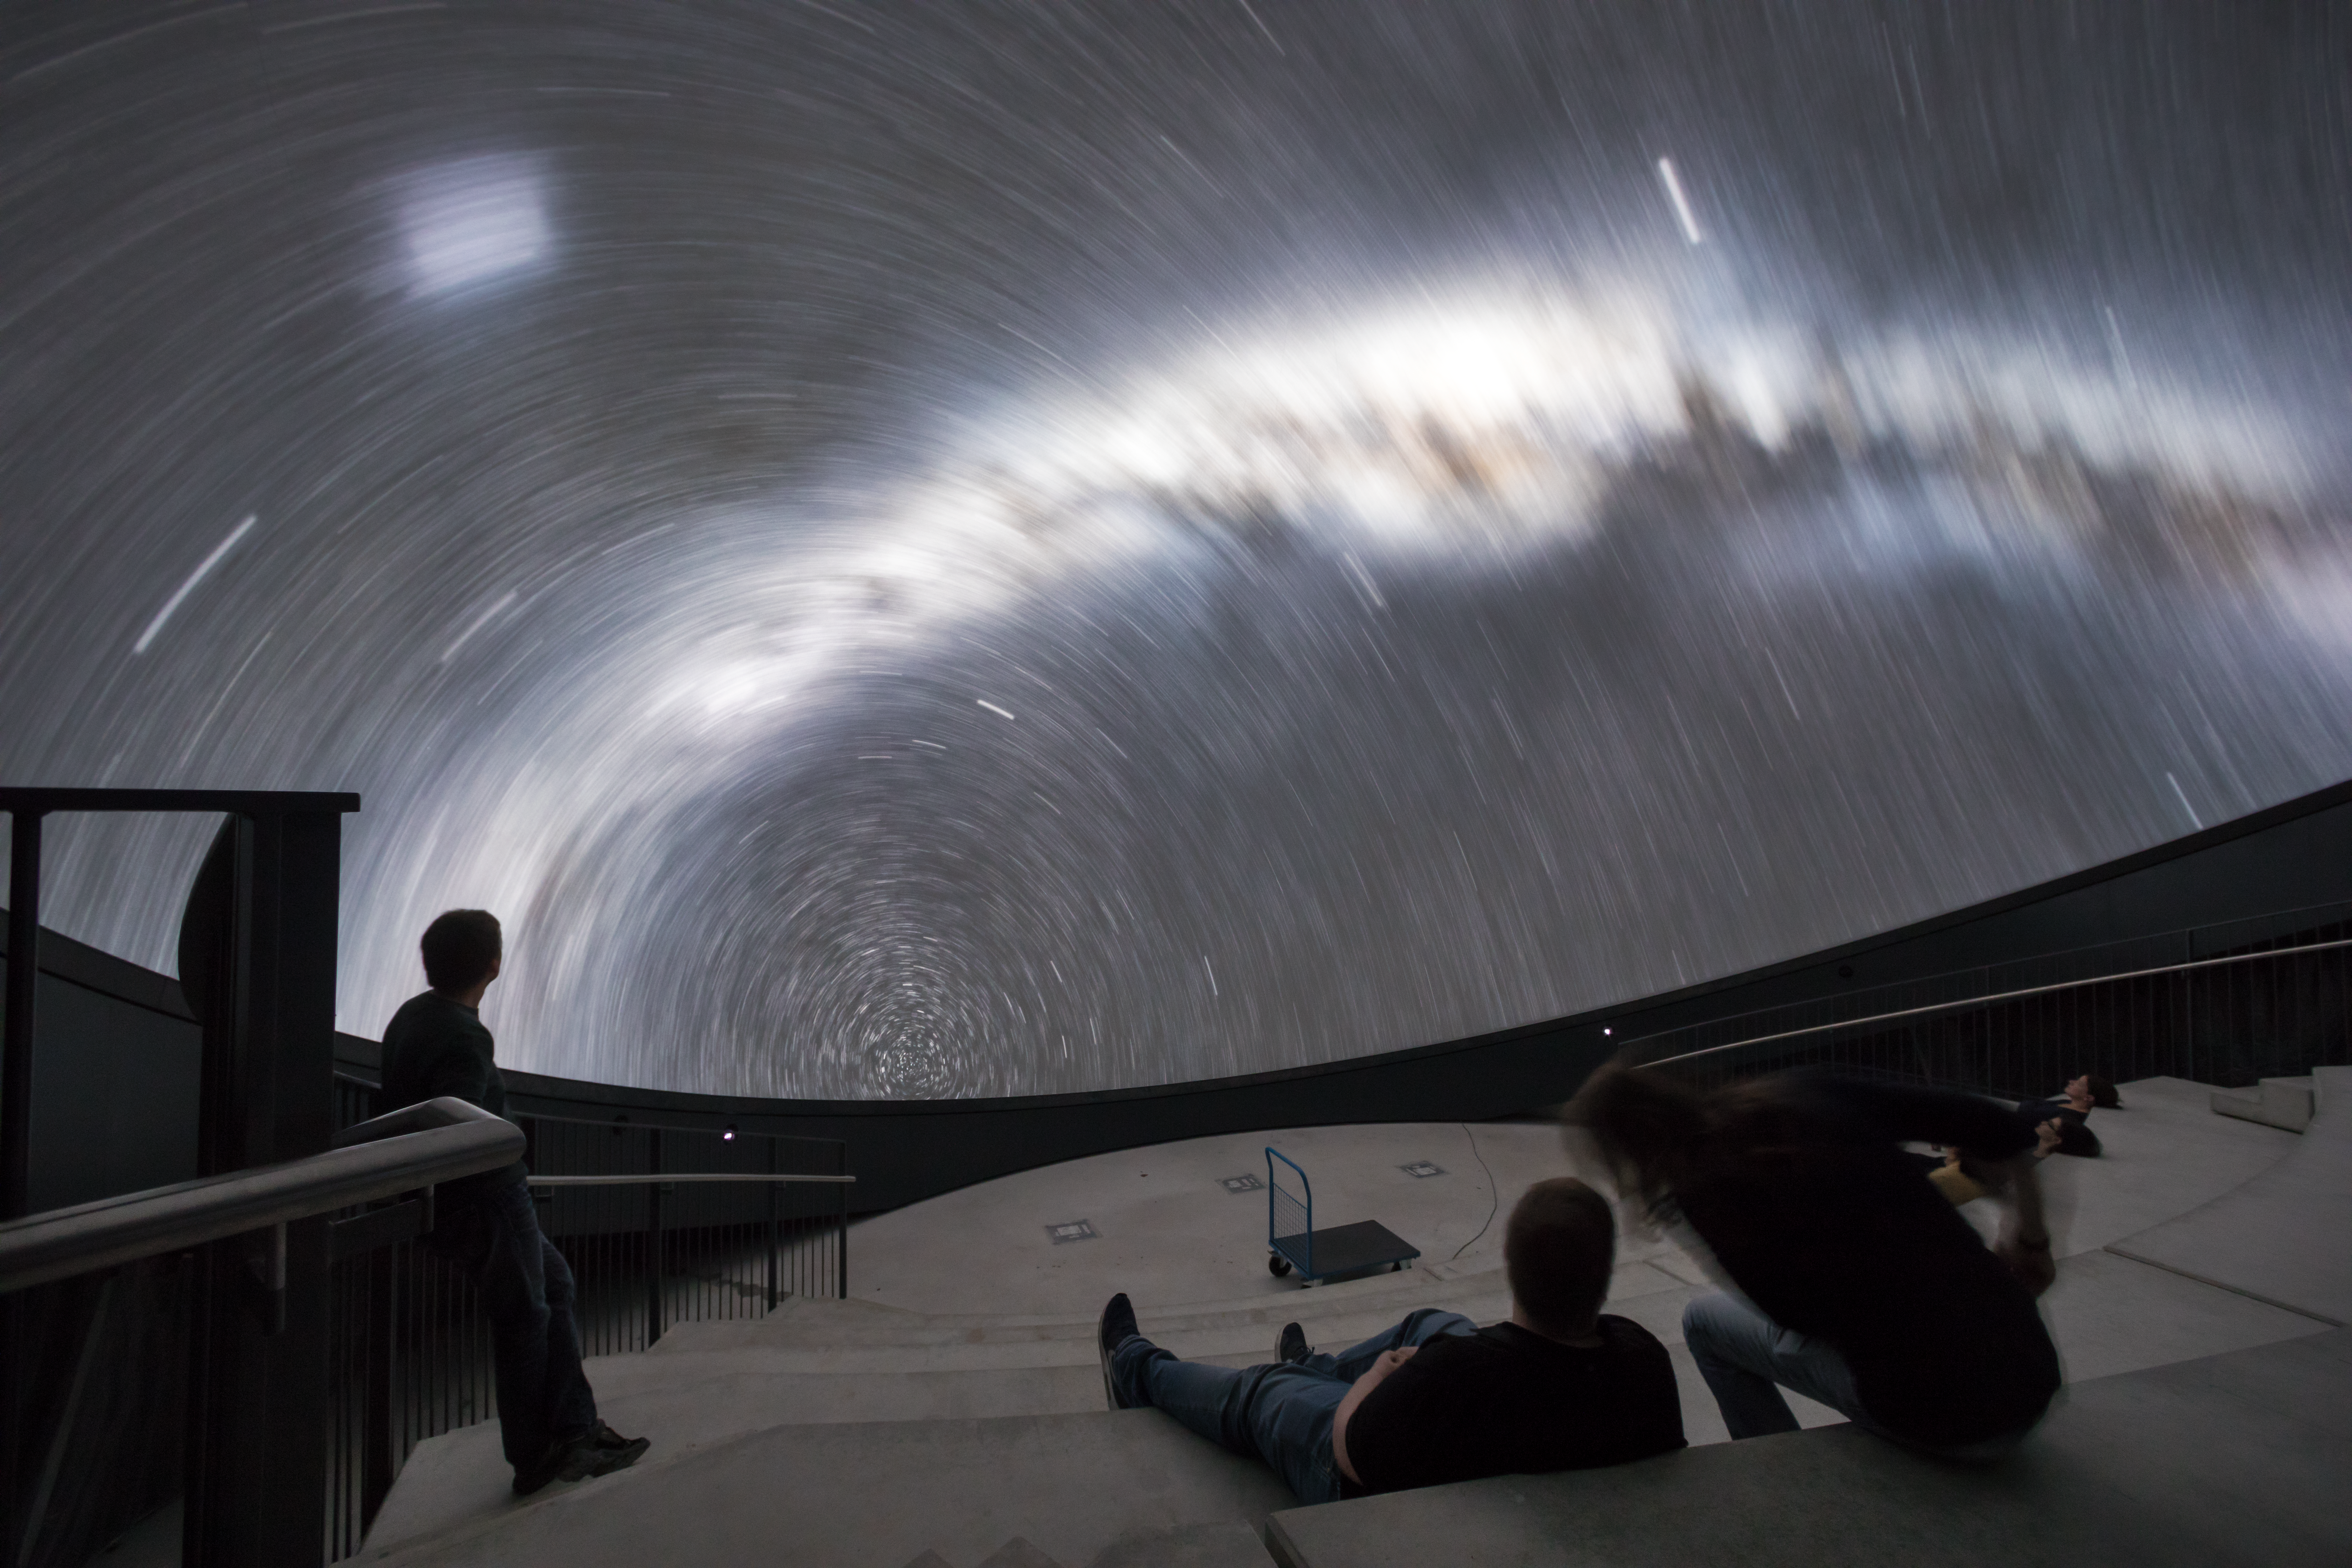

First steps of the ESO Supernova planetarium

ESO education and Public Outreach Department (ePOD) staff see the newly installed Zeiss planetarium at the ESO Supernova Planetarium & Visitor Centre taking the first steps.

Credit: ESO/P. Horálek